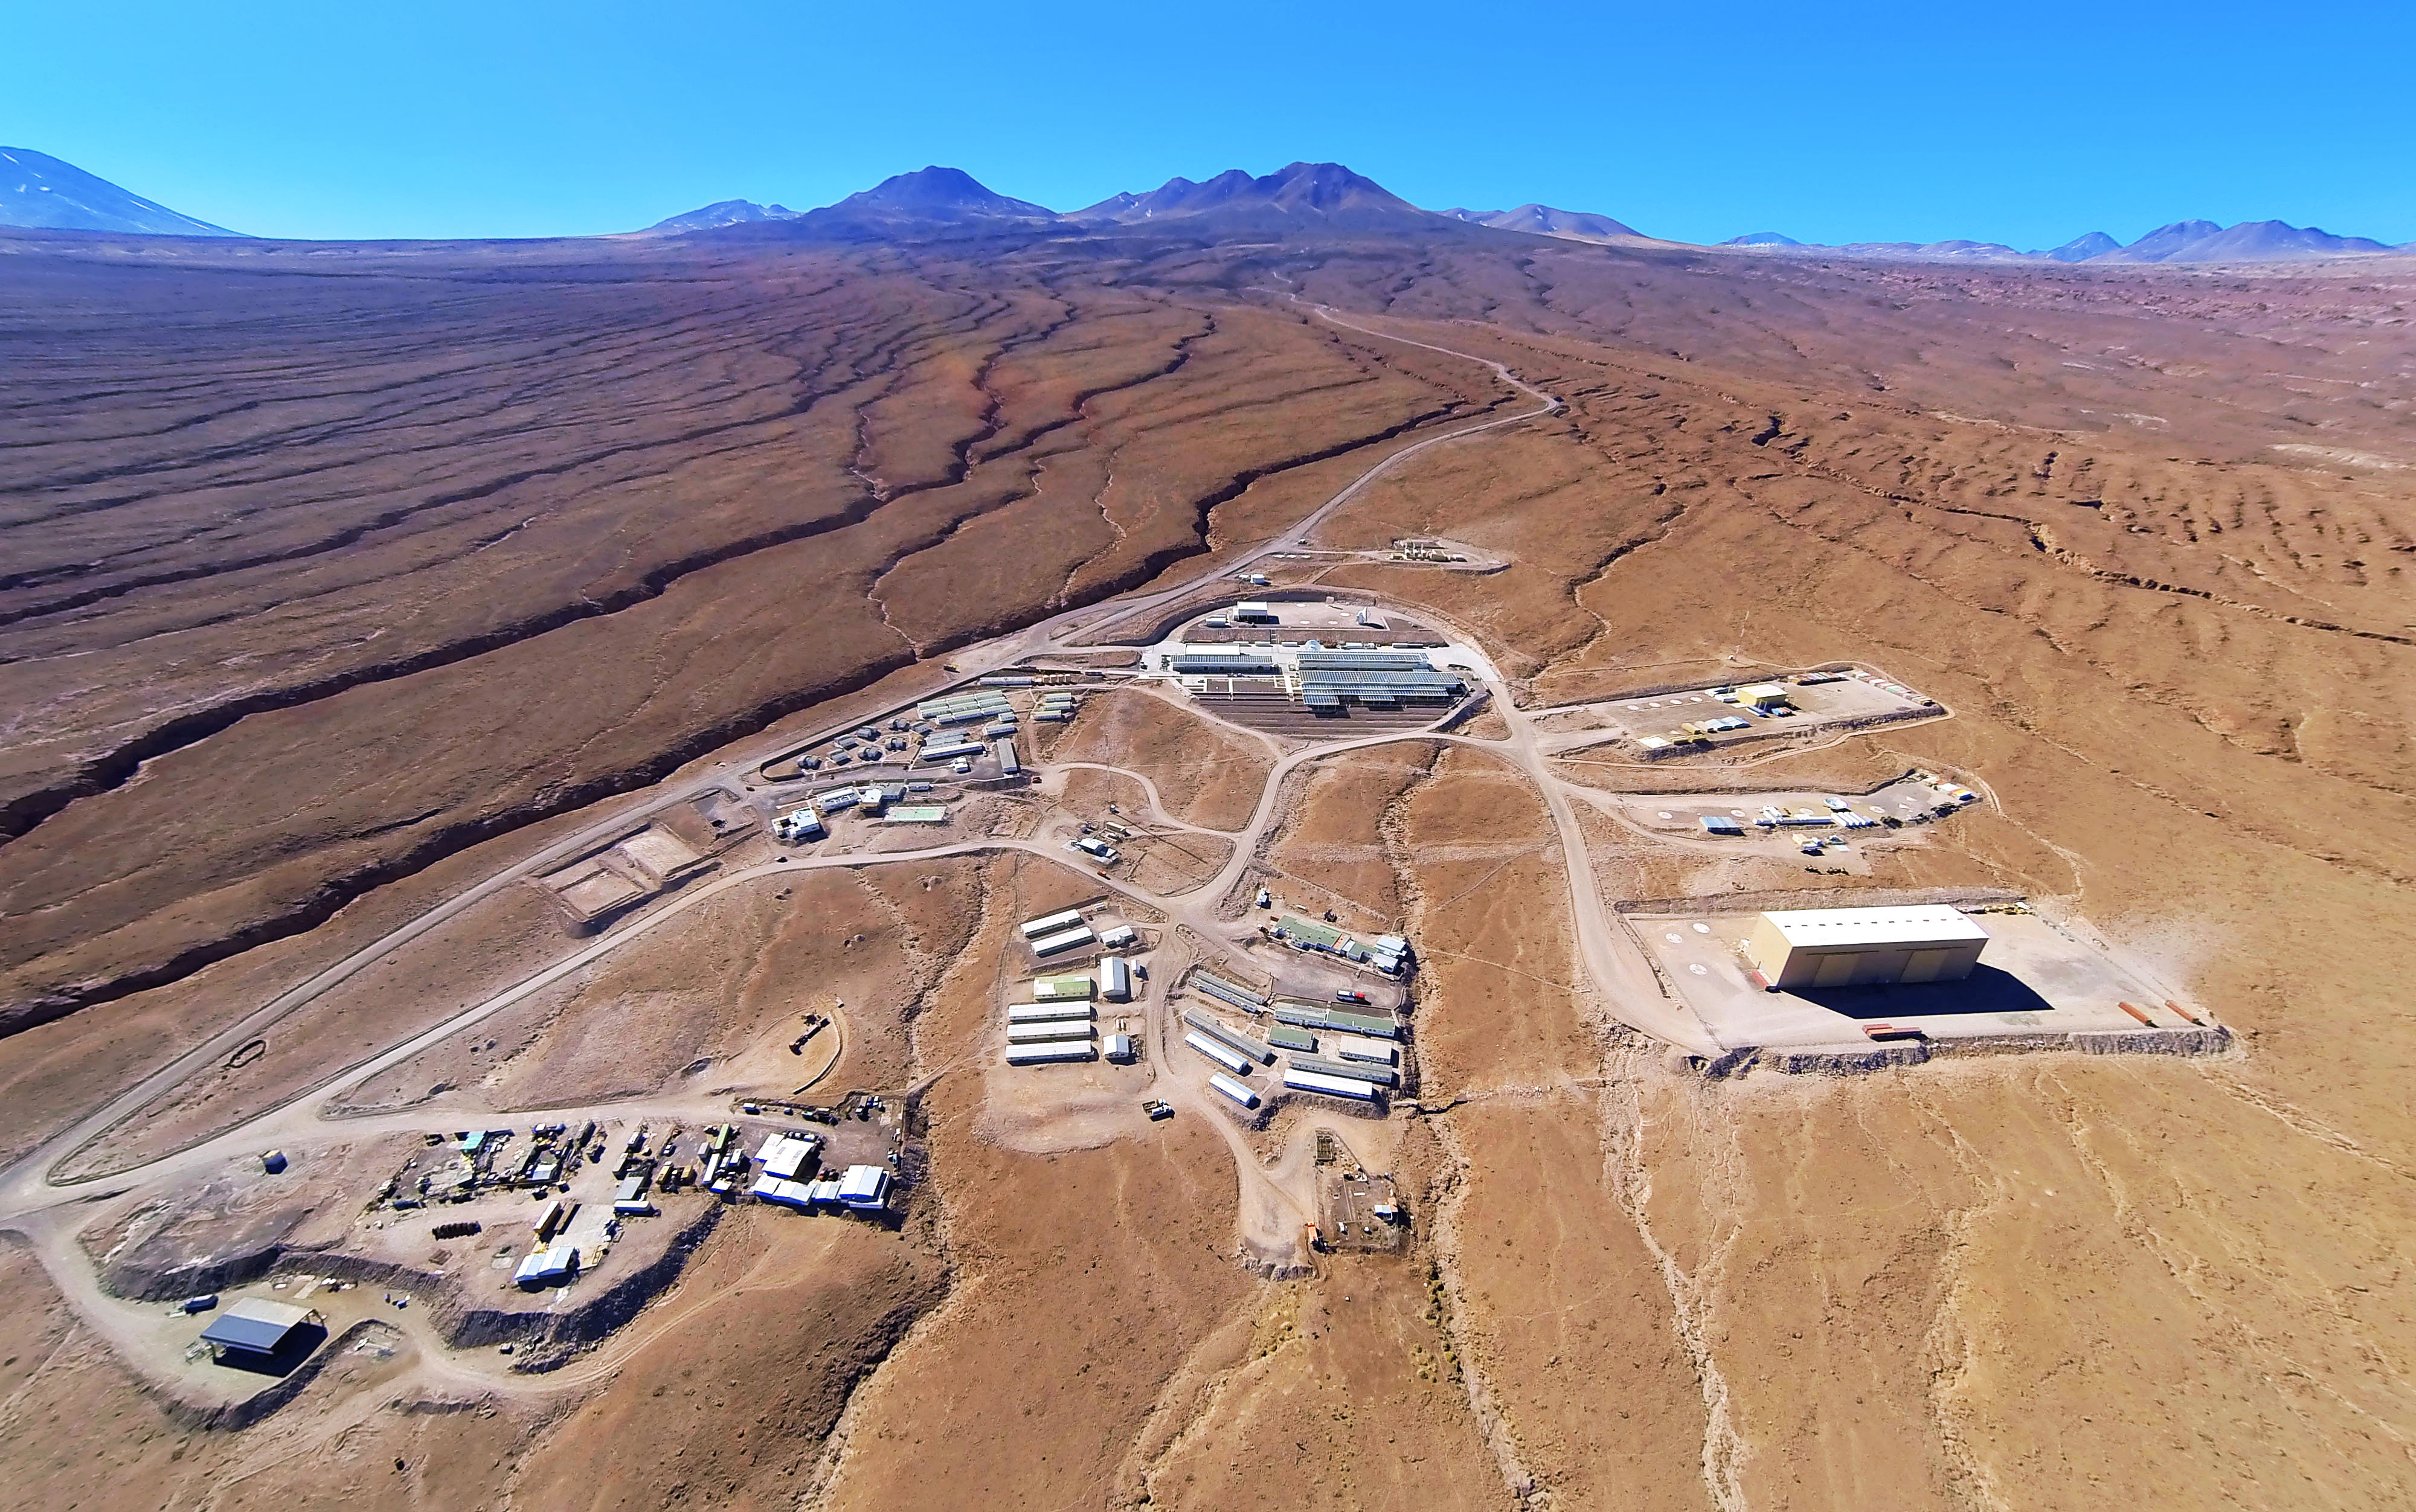

ALMA Operations Center

The entire ALMA Operations Center seen from above: the camp and technical building, which houses the offices, laboratories and telescope control room are visible as well as several dishes, which have not yet moved up to the plateau.

Credit: ESO